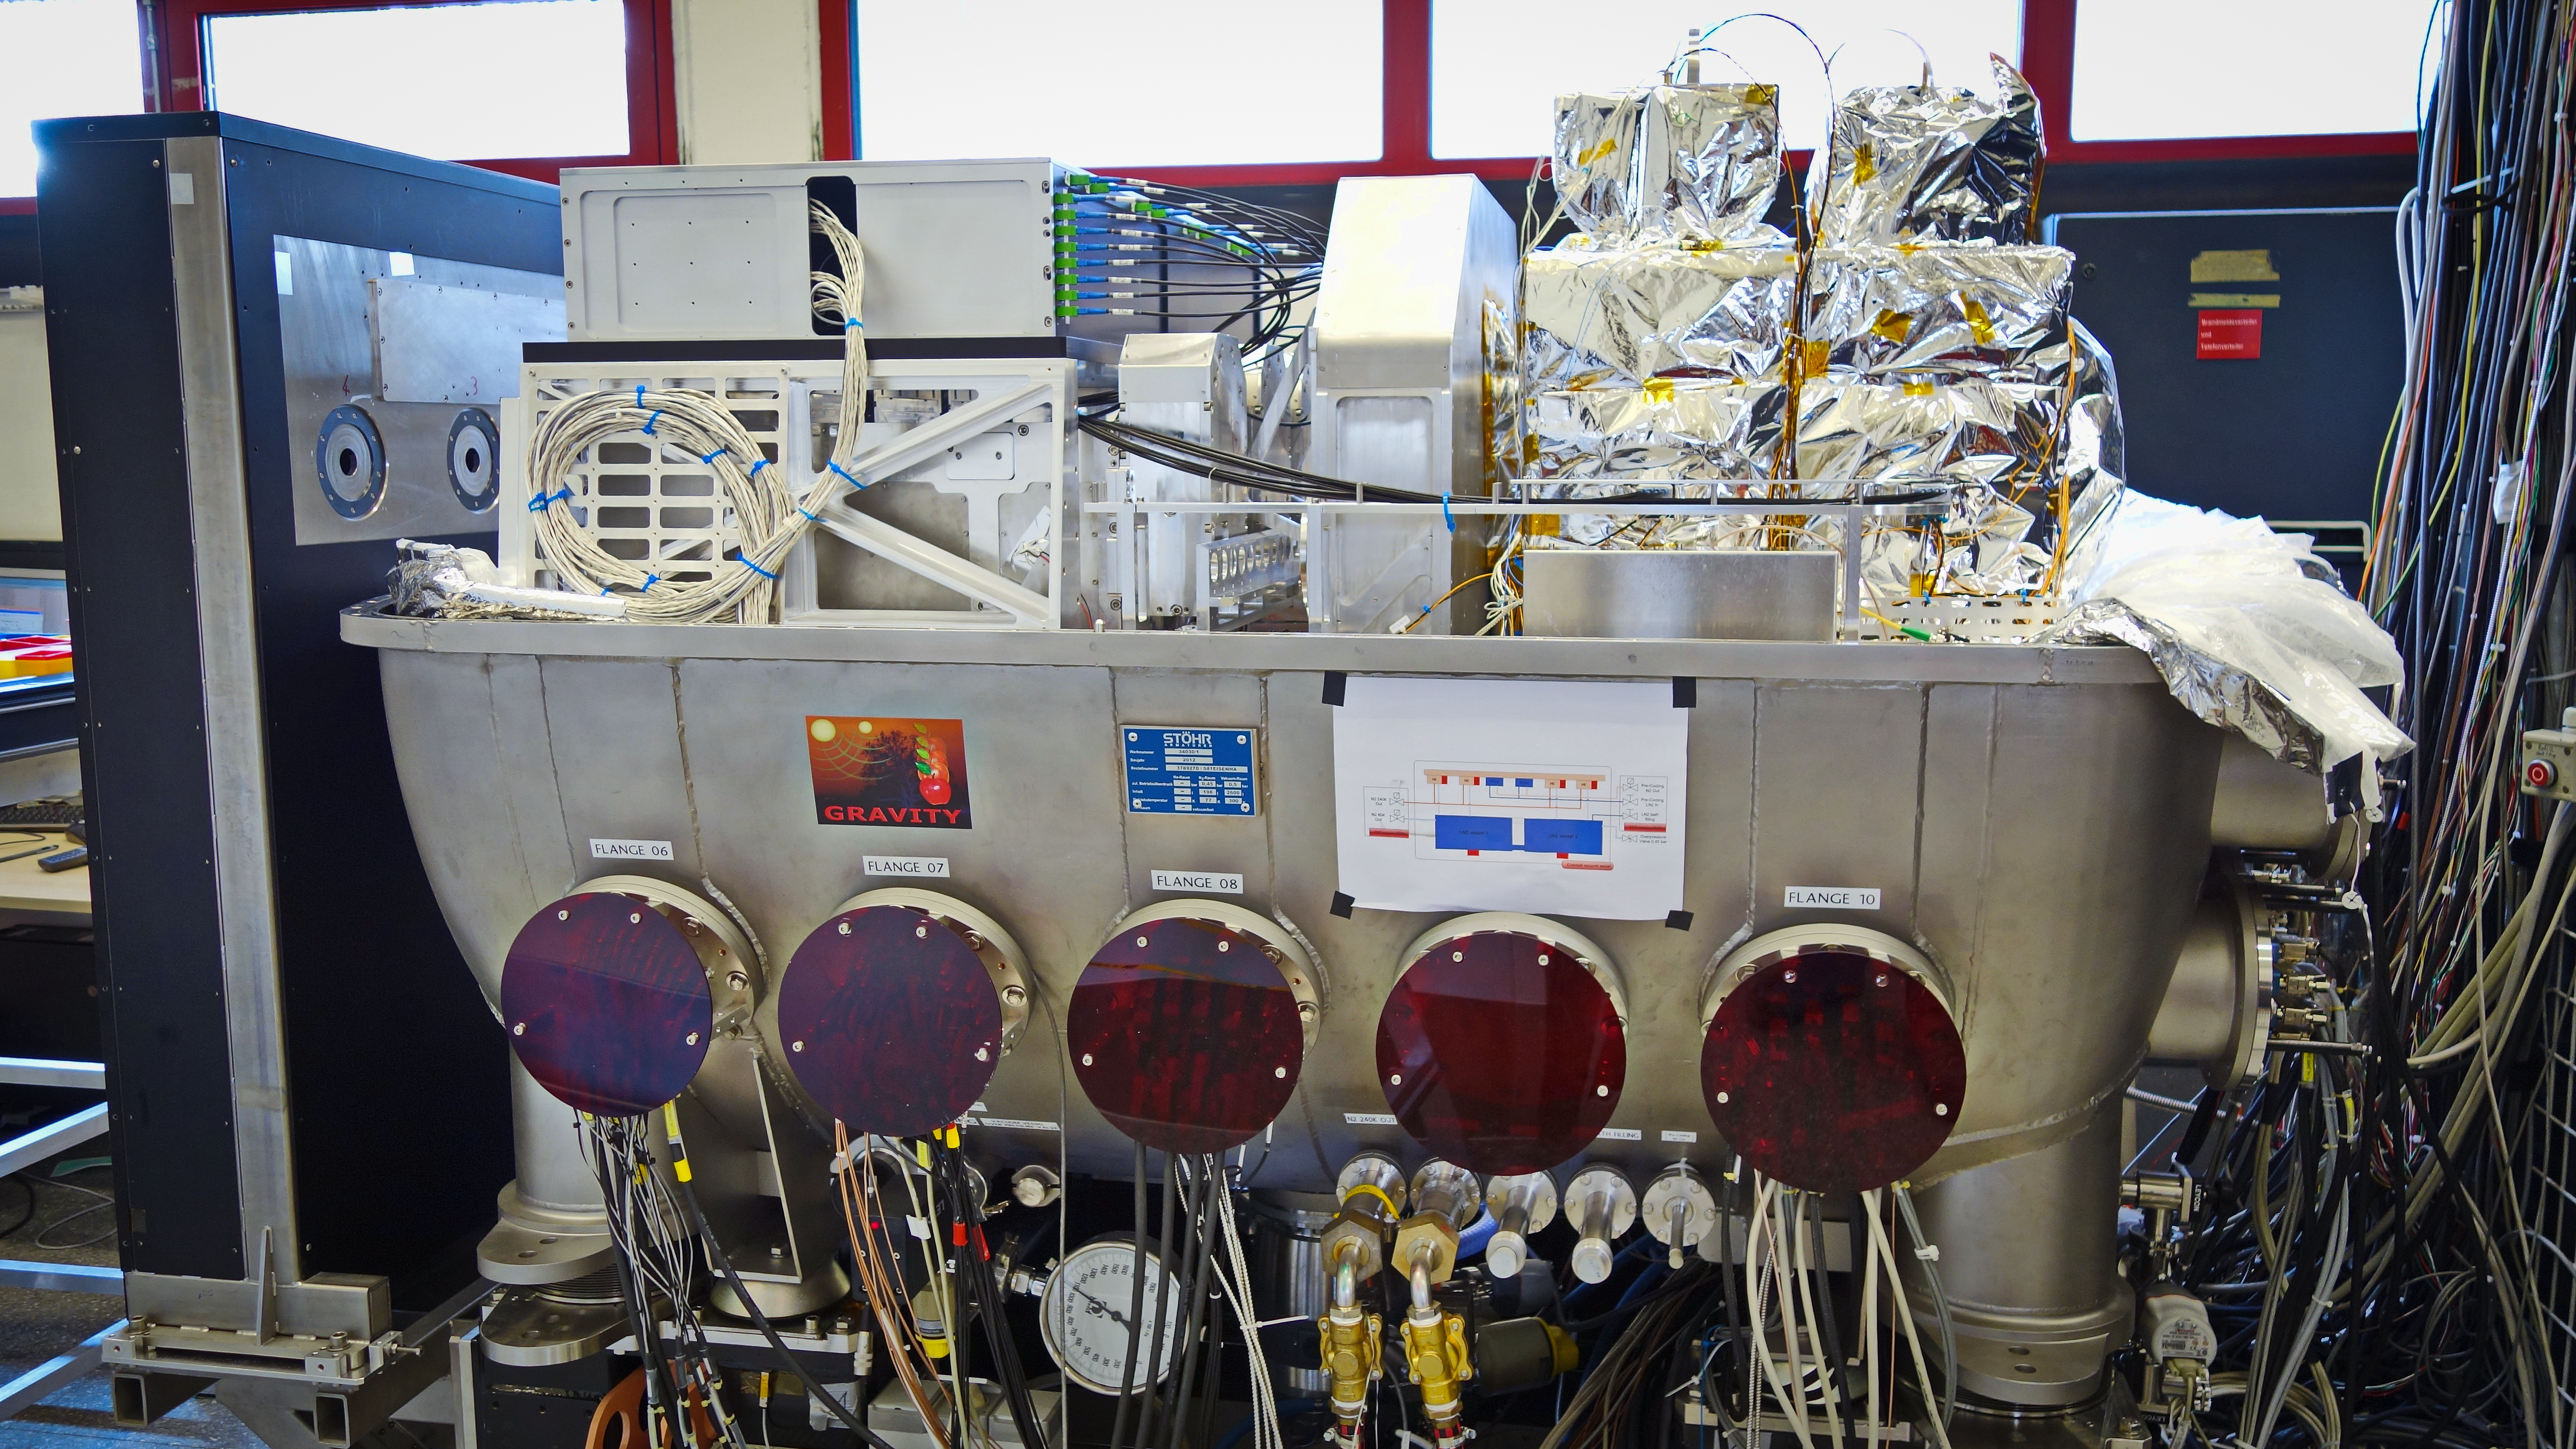

GRAVITY: a powerful new probe of black holes

A new instrument called GRAVITY has been shipped to Chile and successfully assembled and tested at the Paranal Observatory. GRAVITY is a second generation instrument for the VLT Interferometer and will allow the measurement of the positions and motions of astronomical objects on scales far smaller than is currently possible.

The picture shows the instrument under test at the Paranal Observatory in July 2015.

Credit: MPE/GRAVITY team